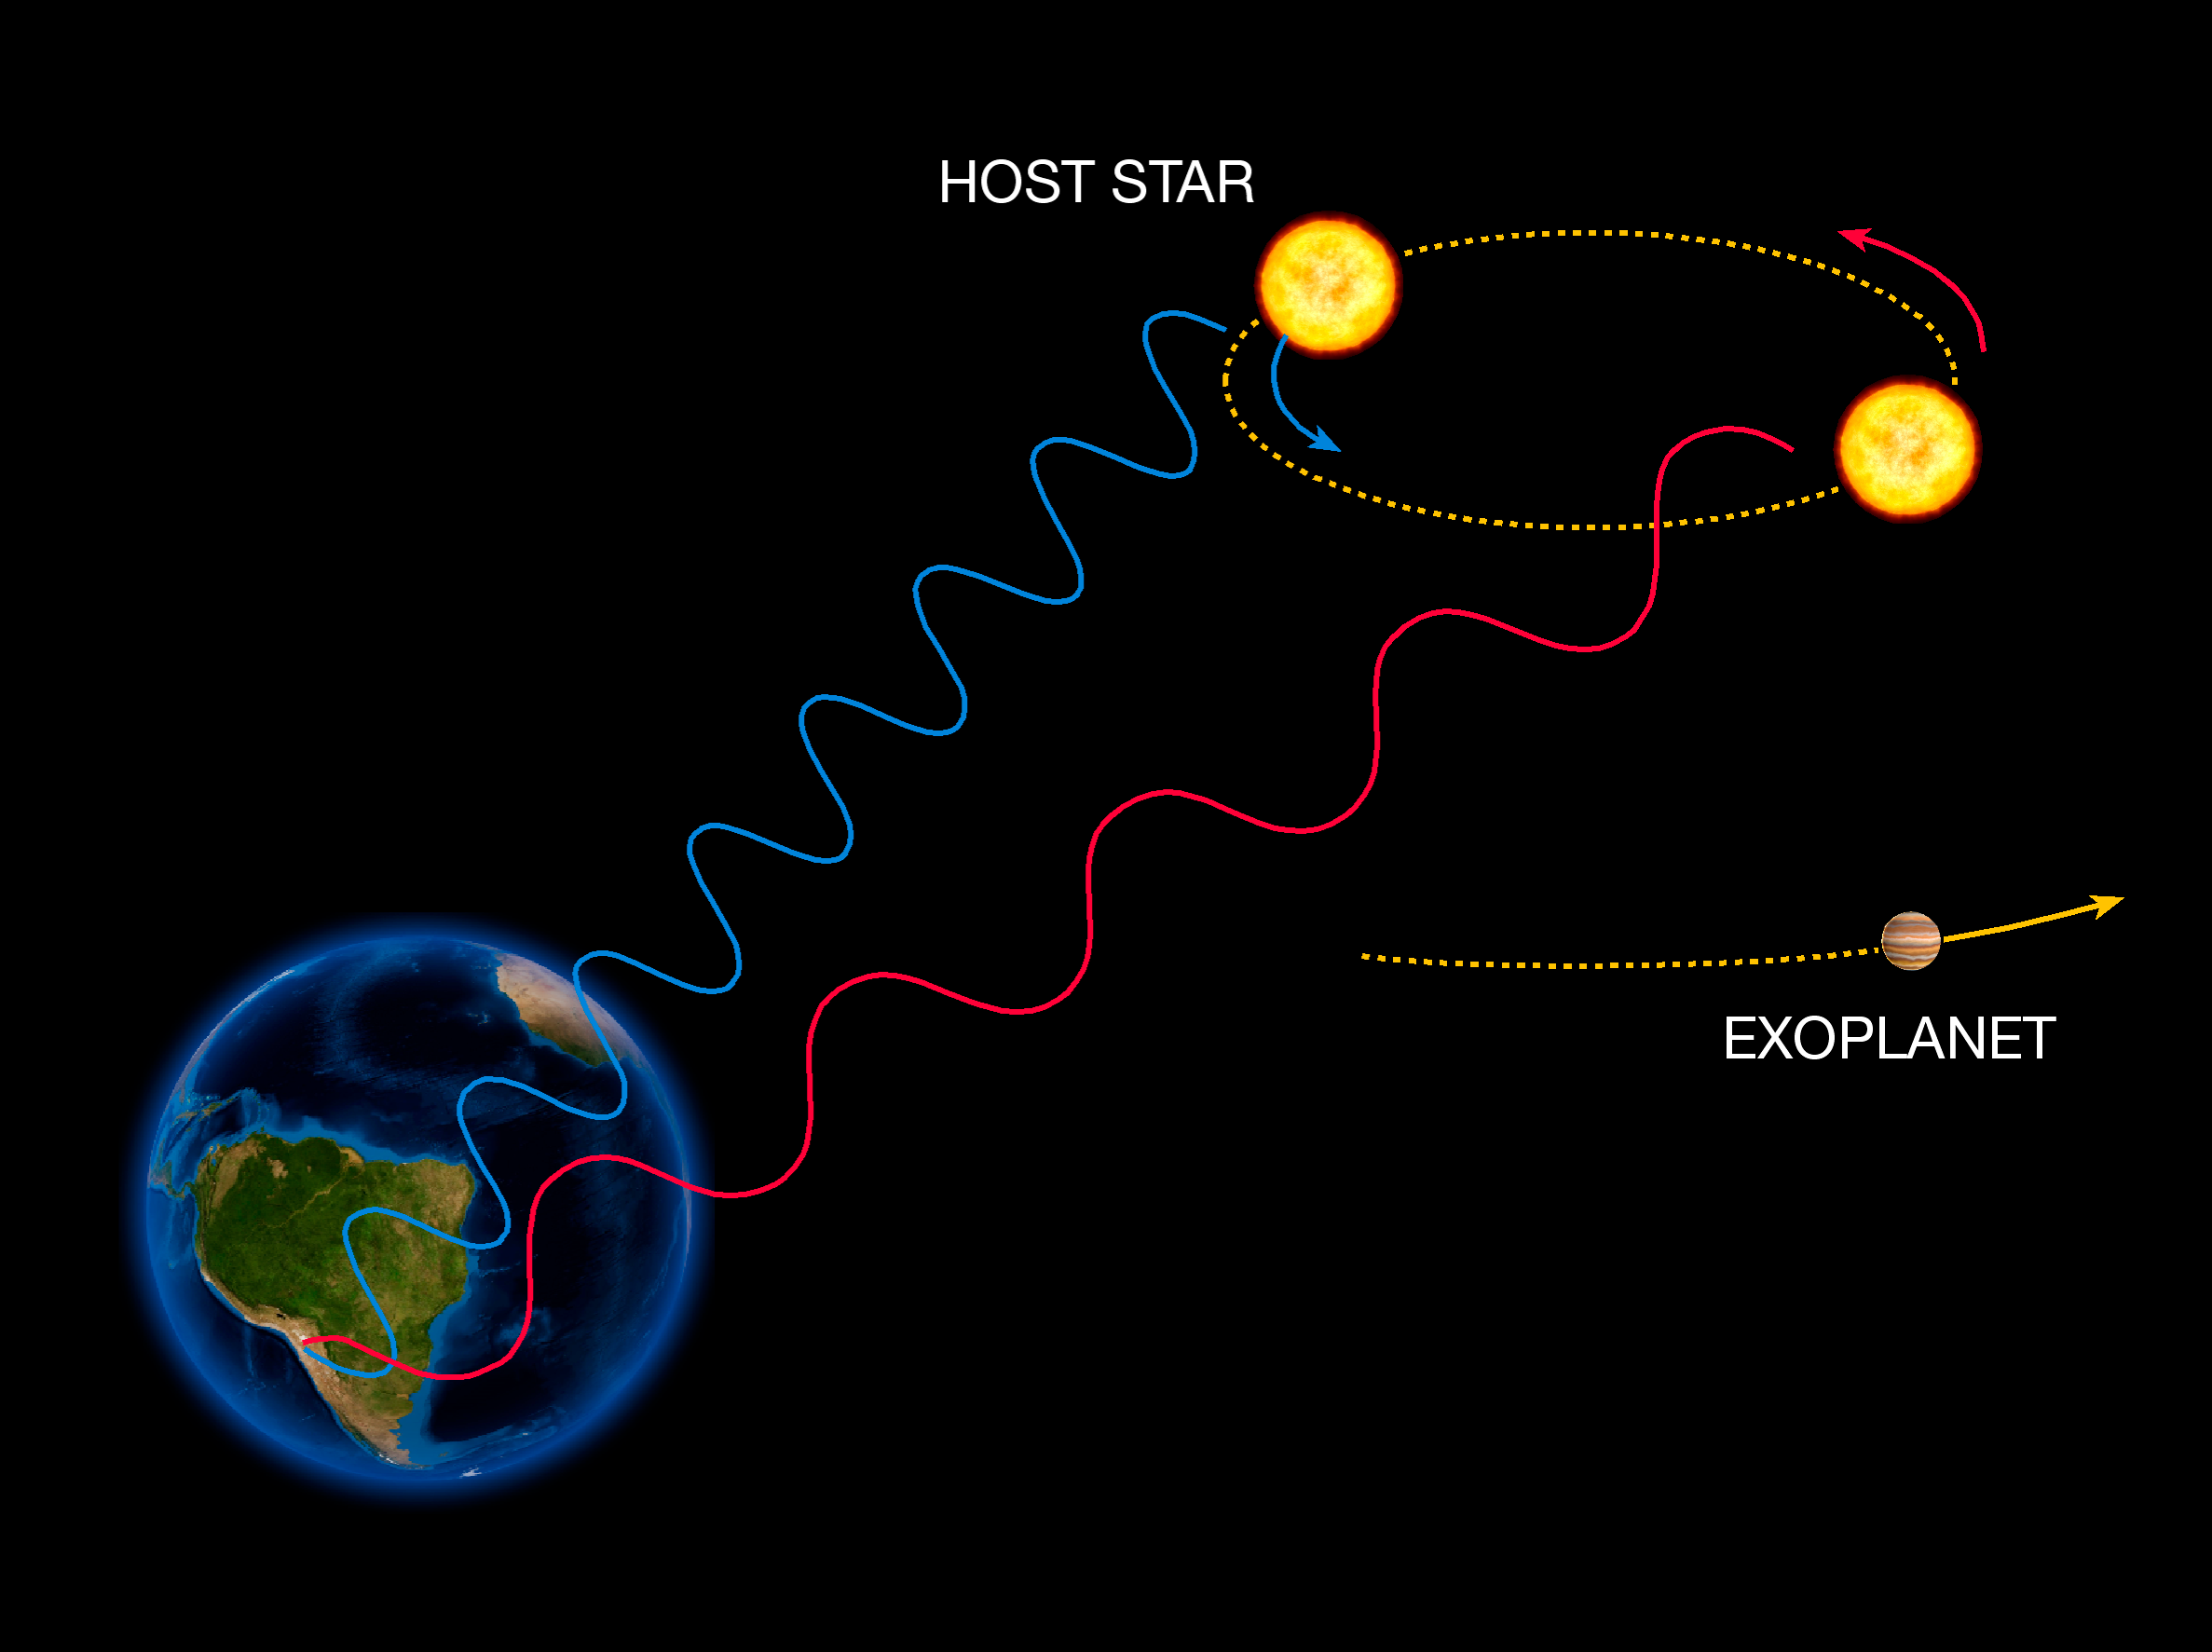

The radial velocity method (artist’s impression)

The radial velocity method to detect exoplanet is based on the detection of variations in the velocity of the central star, due to the changing direction of the gravitational pull from an (unseen) exoplanet as it orbits the star. When the star moves towards us, its spectrum is blueshifted, while it is redshifted when it moves away from us. By regularly looking at the spectrum of a star - and so, measure its velocity - one can see if it moves periodically due to the influence of a companion.

Credit: ESO